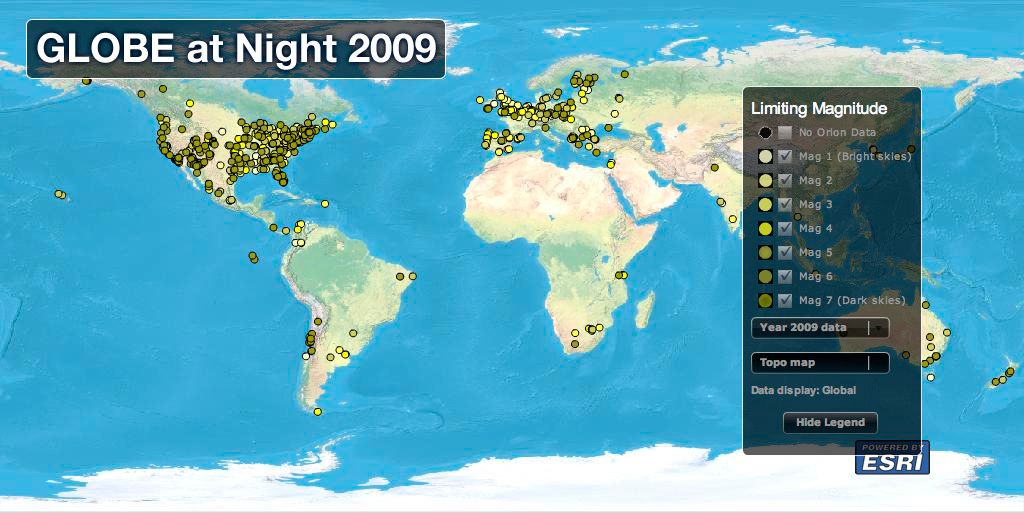

IYA2009 Boosts GLOBE at Night to Record Number of Dark-Skies Observations

The 2009 GLOBE at Night campaign, held from March 16-28, garnered 15,300 geographically “mappable” measurements of Orion, nearly 7,000 more than the previous record of 8,491 that were contributed in 2007. Measurements were received from more than 70 countries in the 2009 campaign, with 17 countries reporting more than 100 Orion measurements. About 73 percent of the total measurements came from the United States (approximately 11,270 observations), including all 50 states and the District of Columbia, followed by Chile (about 900), the Czech Republic and the United Kingdom (both over 200). Other countries reporting more than 100 observations were Argentina, Australia, Canada, Colombia, Finland, Germany, Macedonia, Mexico, Poland, Romania, South Africa, Spain and Turkey.

Credit: ESRI and GLOBE at Night